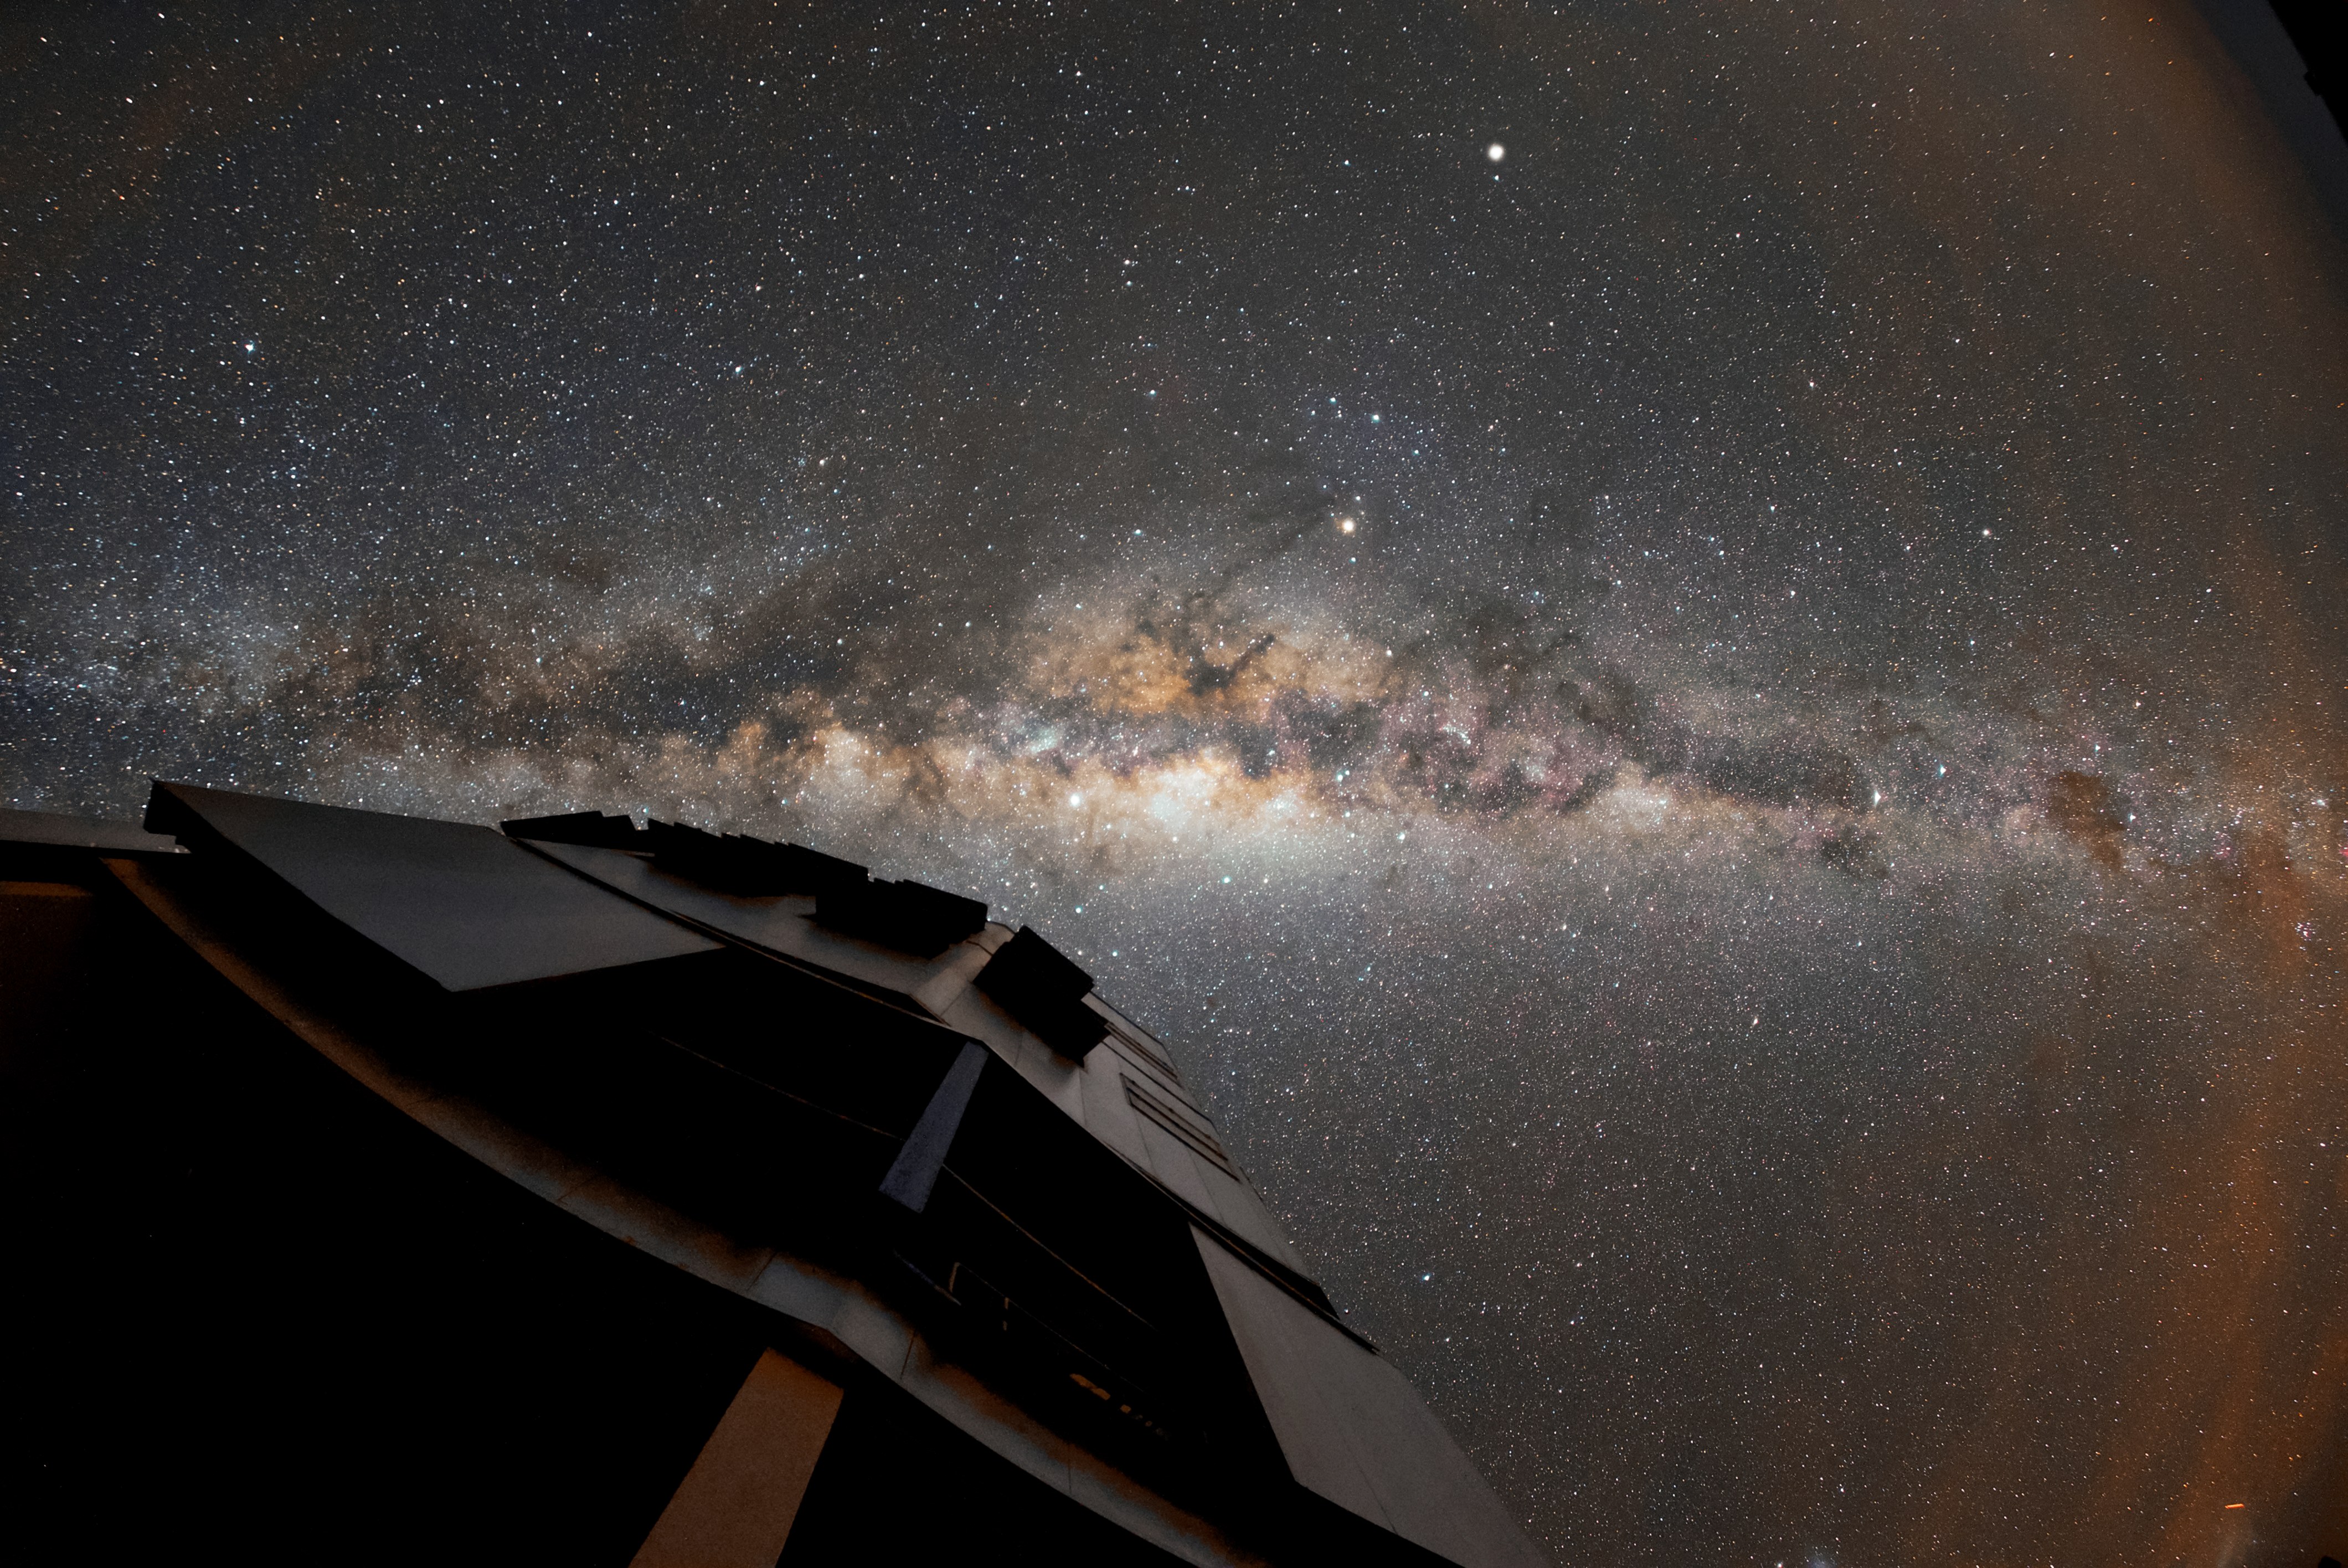

At home in the Milky Way

Our home galaxy the Milky Way is visible as a bright band across the sky above ESO’s Paranal Observatory, the home of the Very Large Telescope (VLT). The VLT is the world’s most advanced optical instrument, and can see objects that are four billion times fainter than what can be seen with the unaided eye, meaning it is well placed to make the most of Paranal’s remarkably clear skies.

Credit: ESO/Daniele Gasparri (www.astroatacama.com)